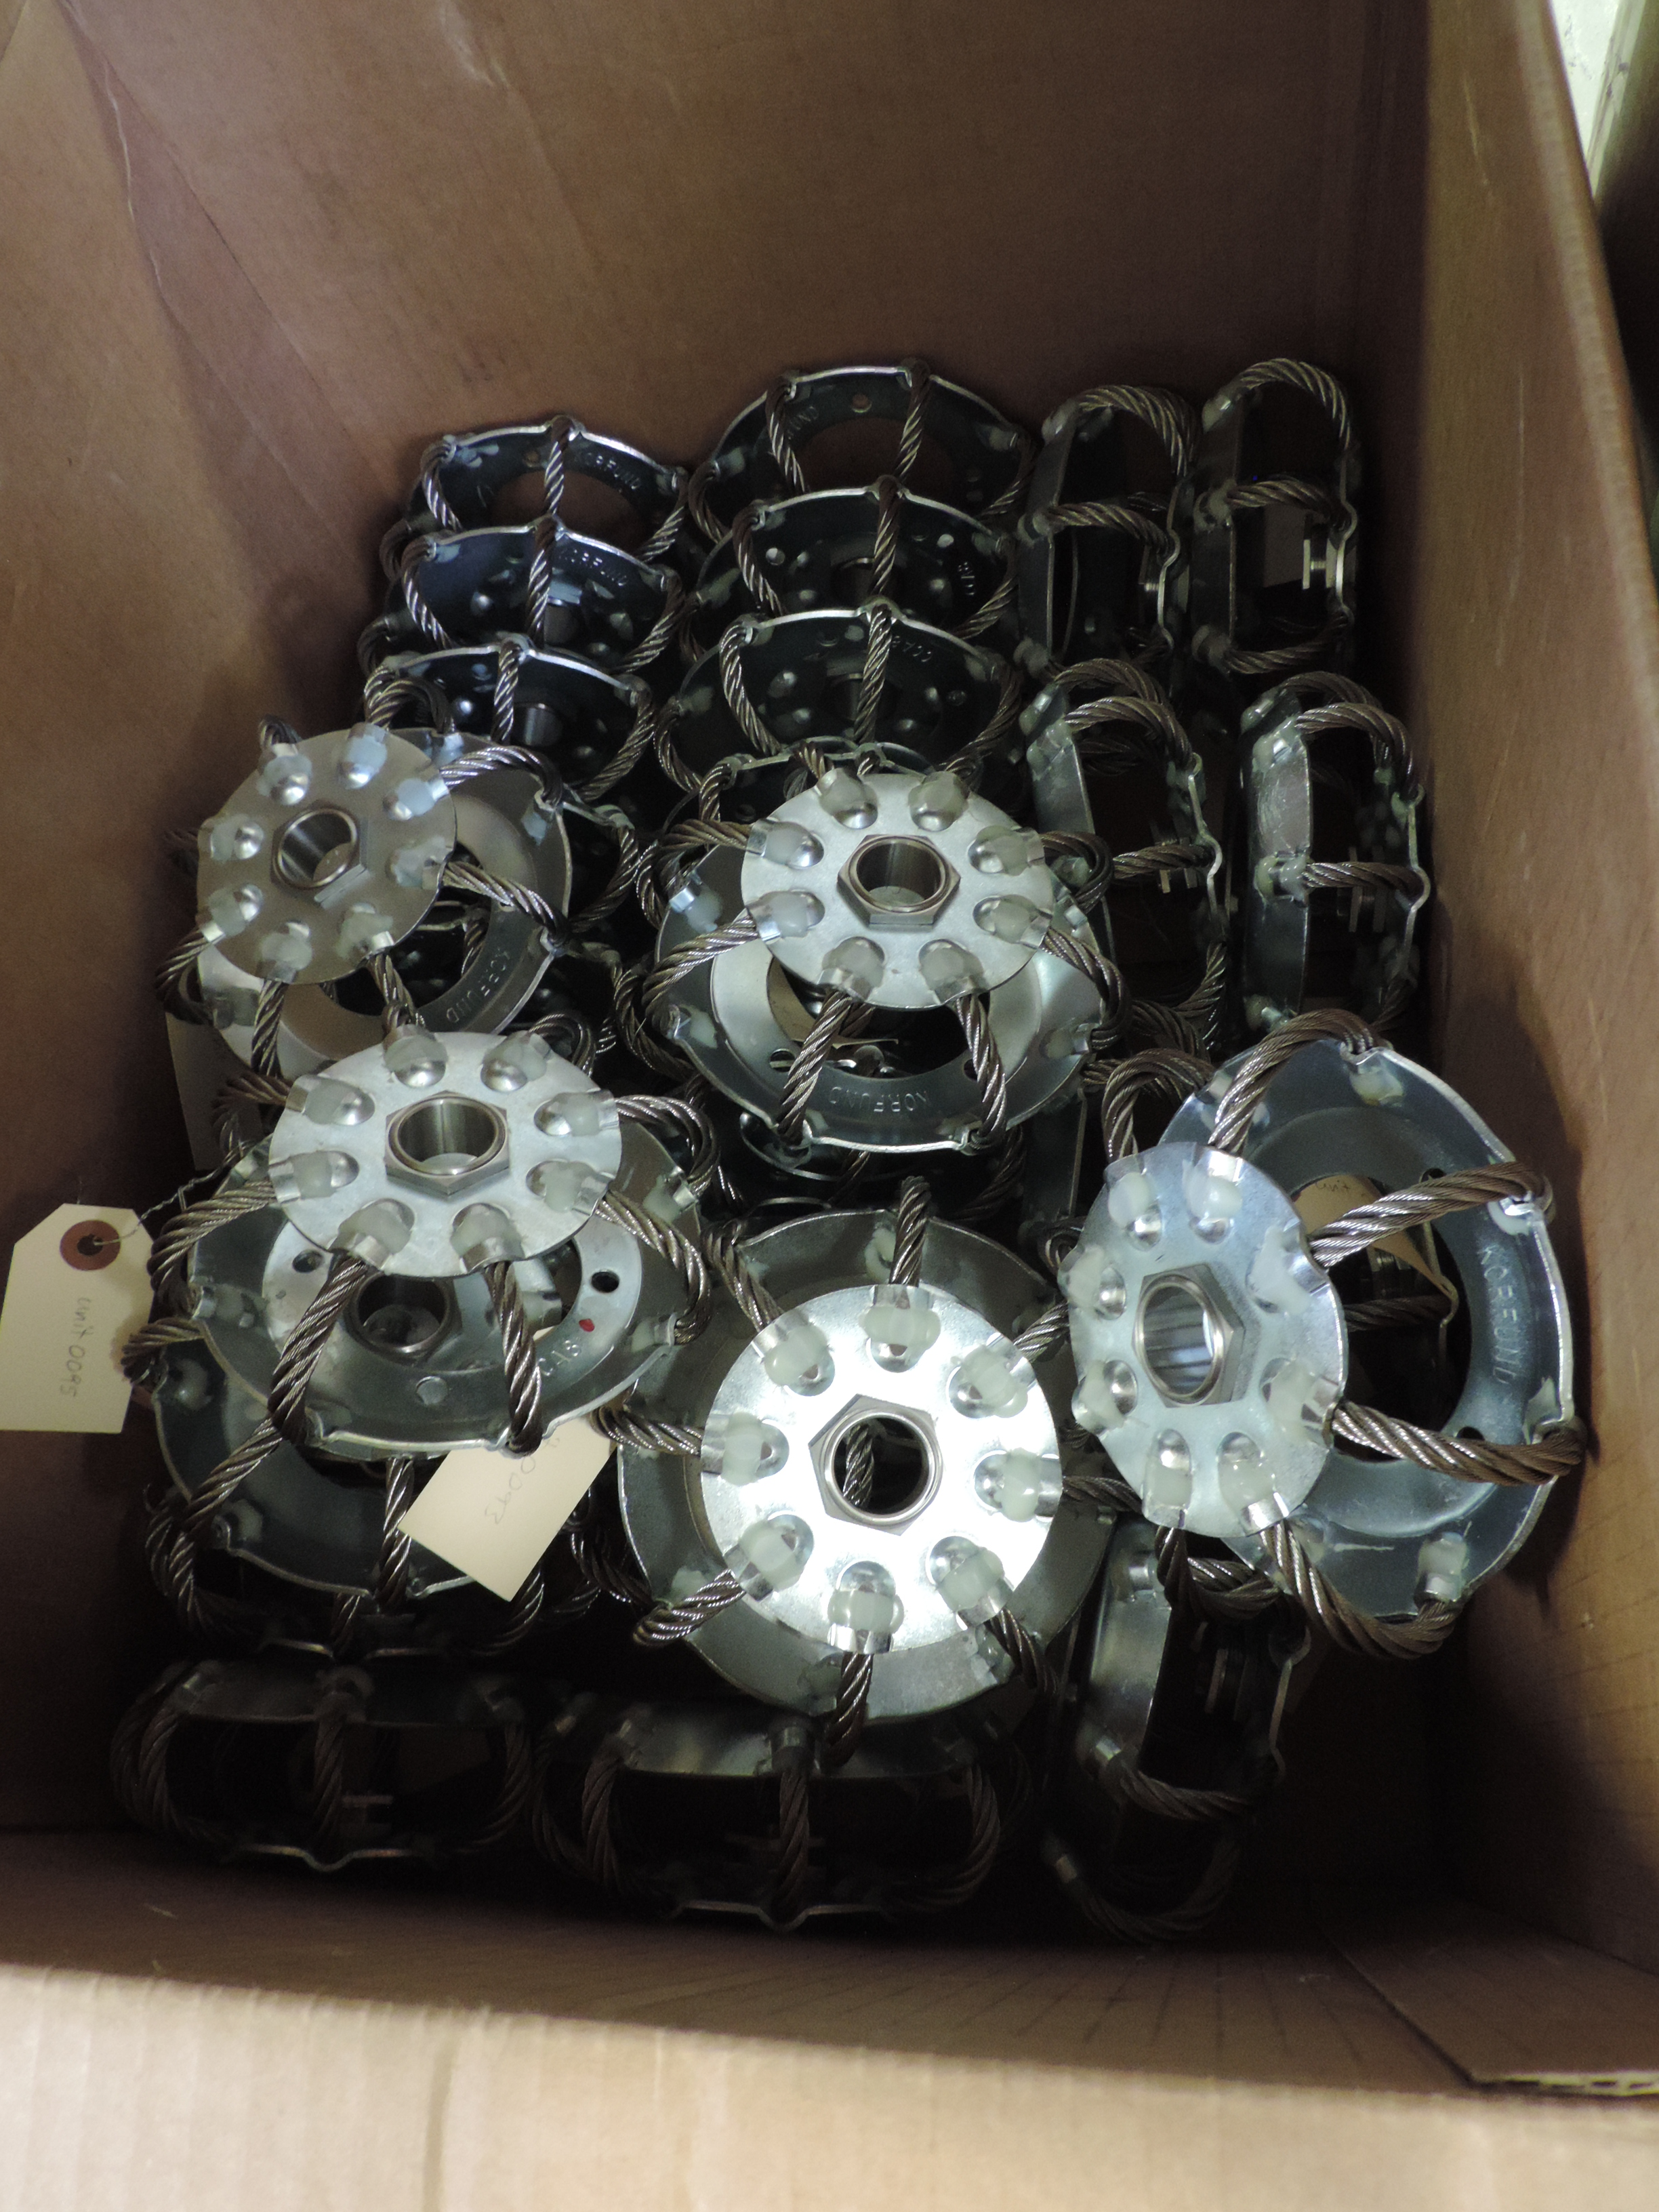

M1M3 Static Supports

These wire rope isolators are the principal components of the static support system for the Primary/Tertiary Mirror (M1M3)

Credit: Rubin Observatory/NSF/AURA